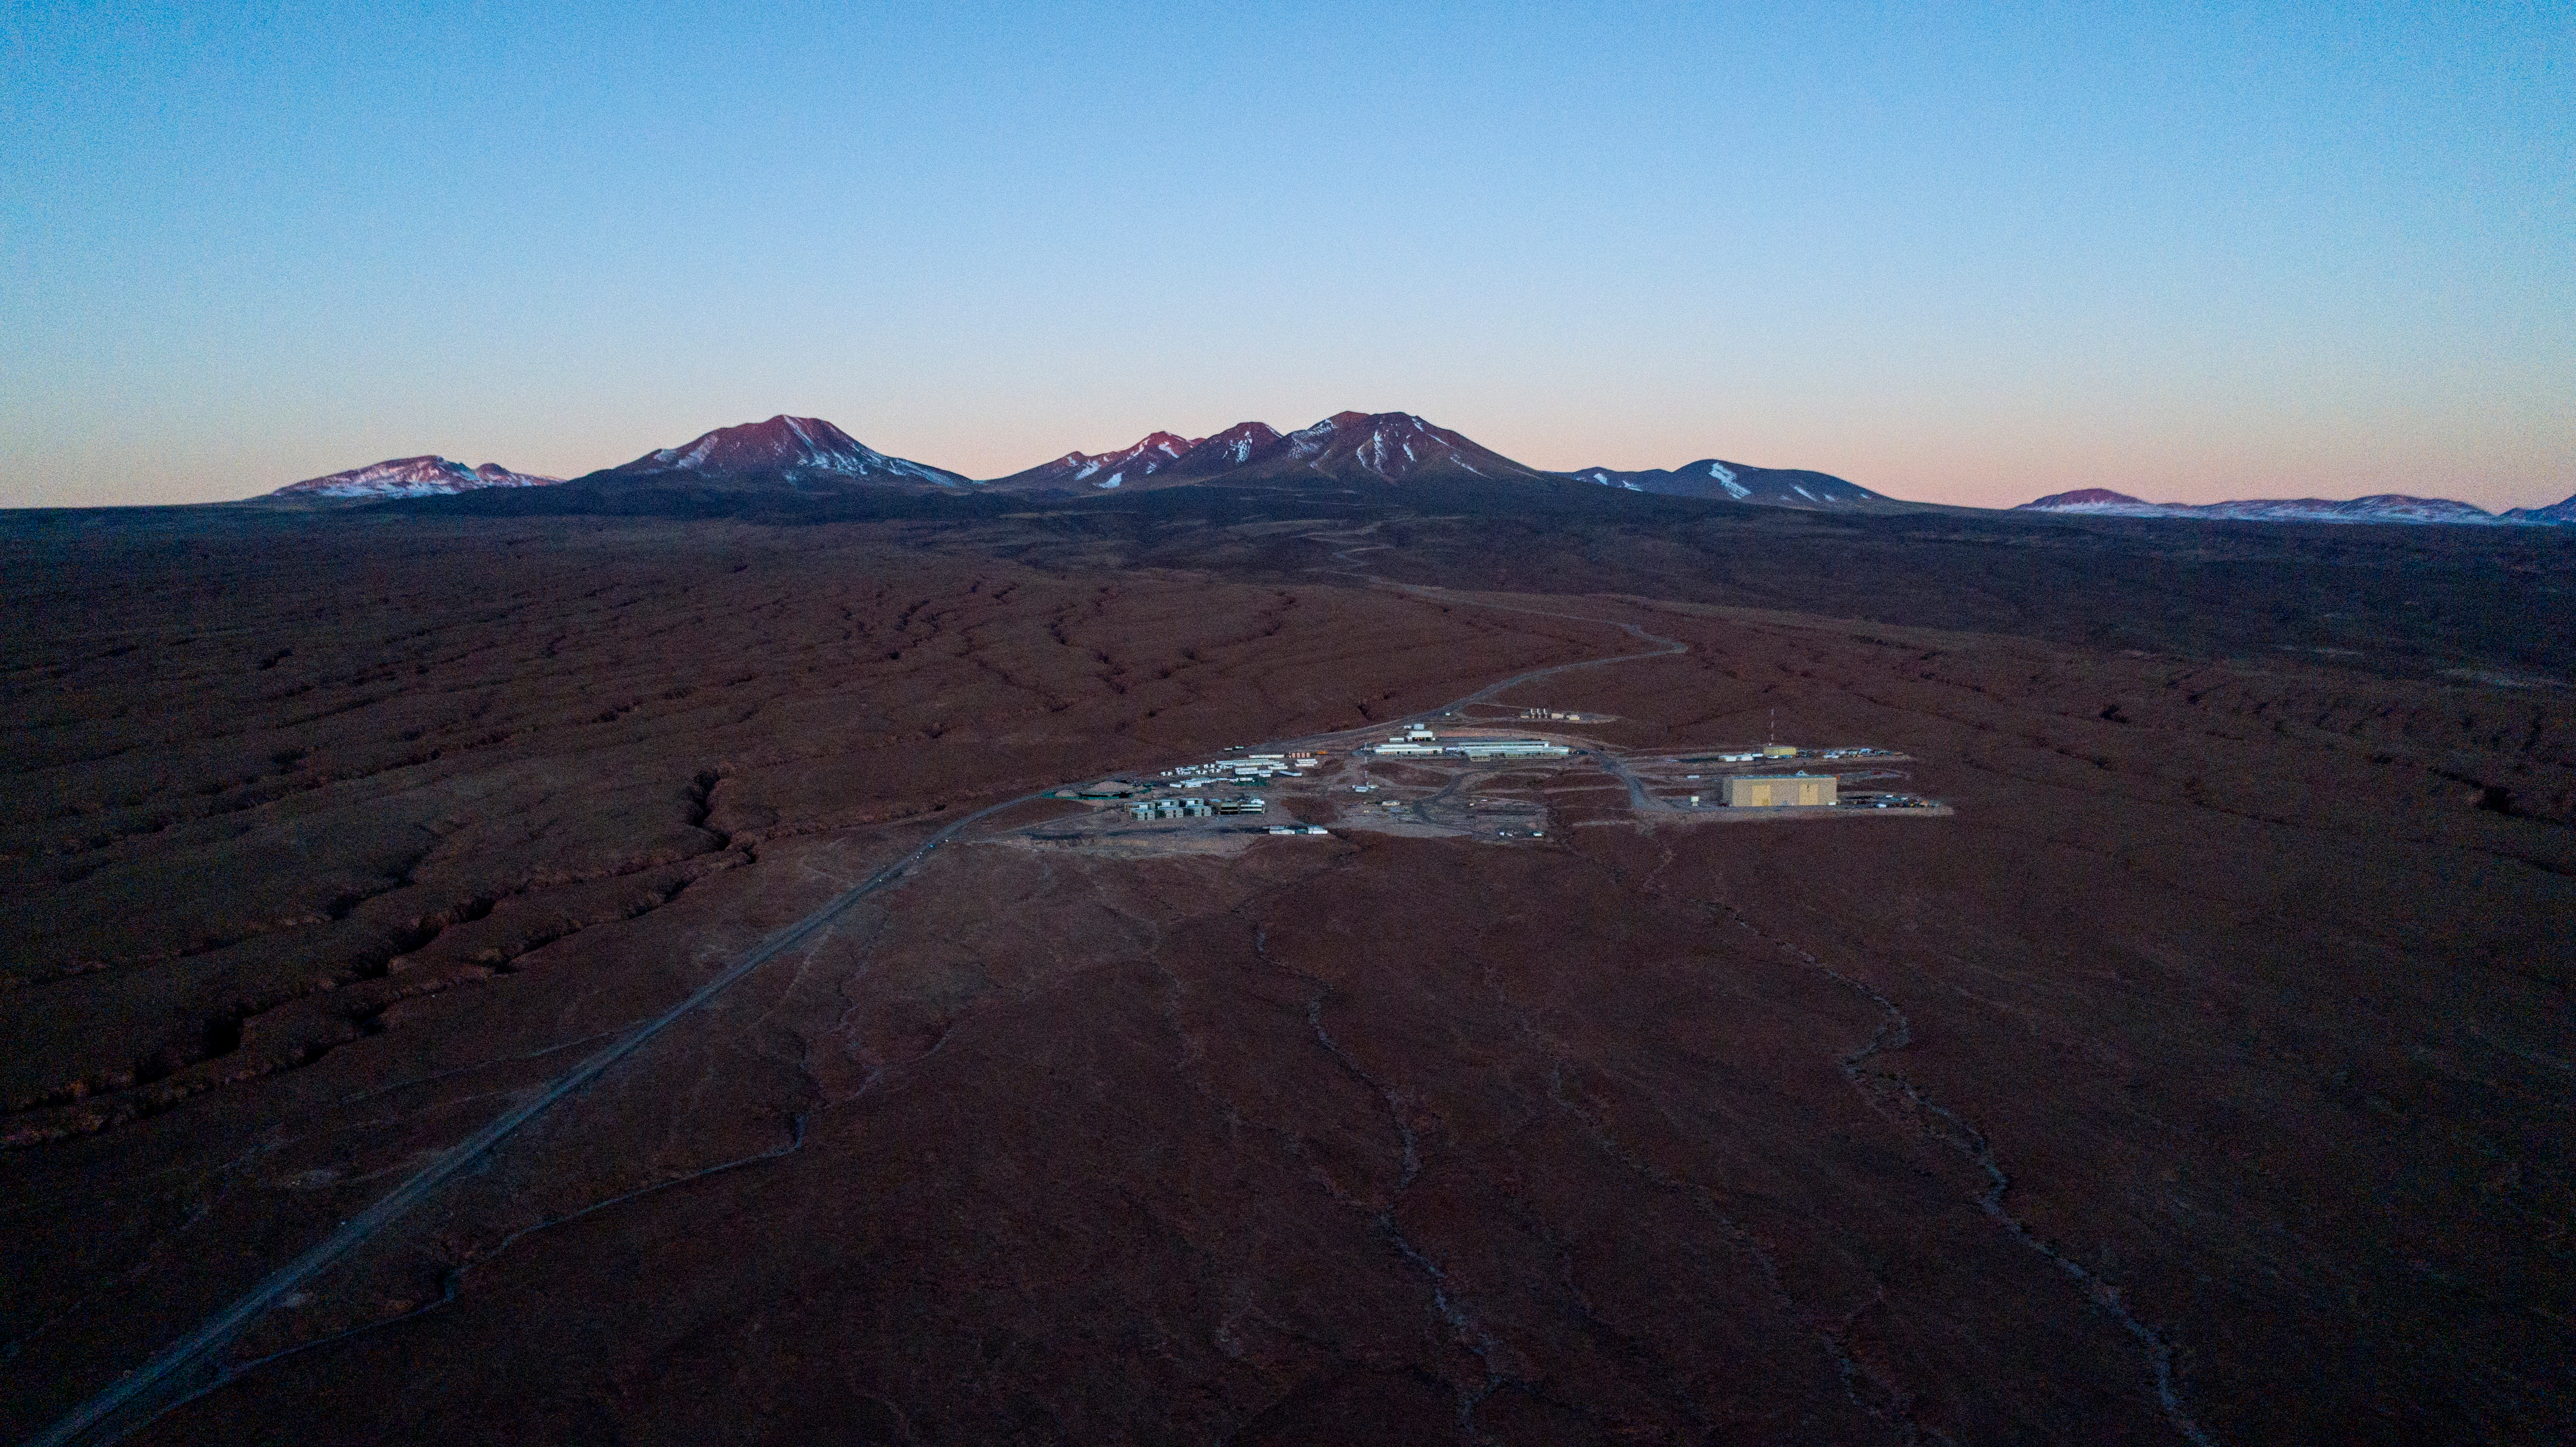

ALMA shutdown due to the Covid-19 pandemic in 2020

ALMA shutdown due to the Covid-19 pandemic in 2020. A Caretaking Team was in charge of guarding the observatory. A drone registered this images, accounting for the solitude of the ALMA base camp (OSF) and the antennas in the Chajnantor Plateau.

Credit: Ariel Marinkovic – X-CAM-ALMA (ESO/NAOJ/NRAO)